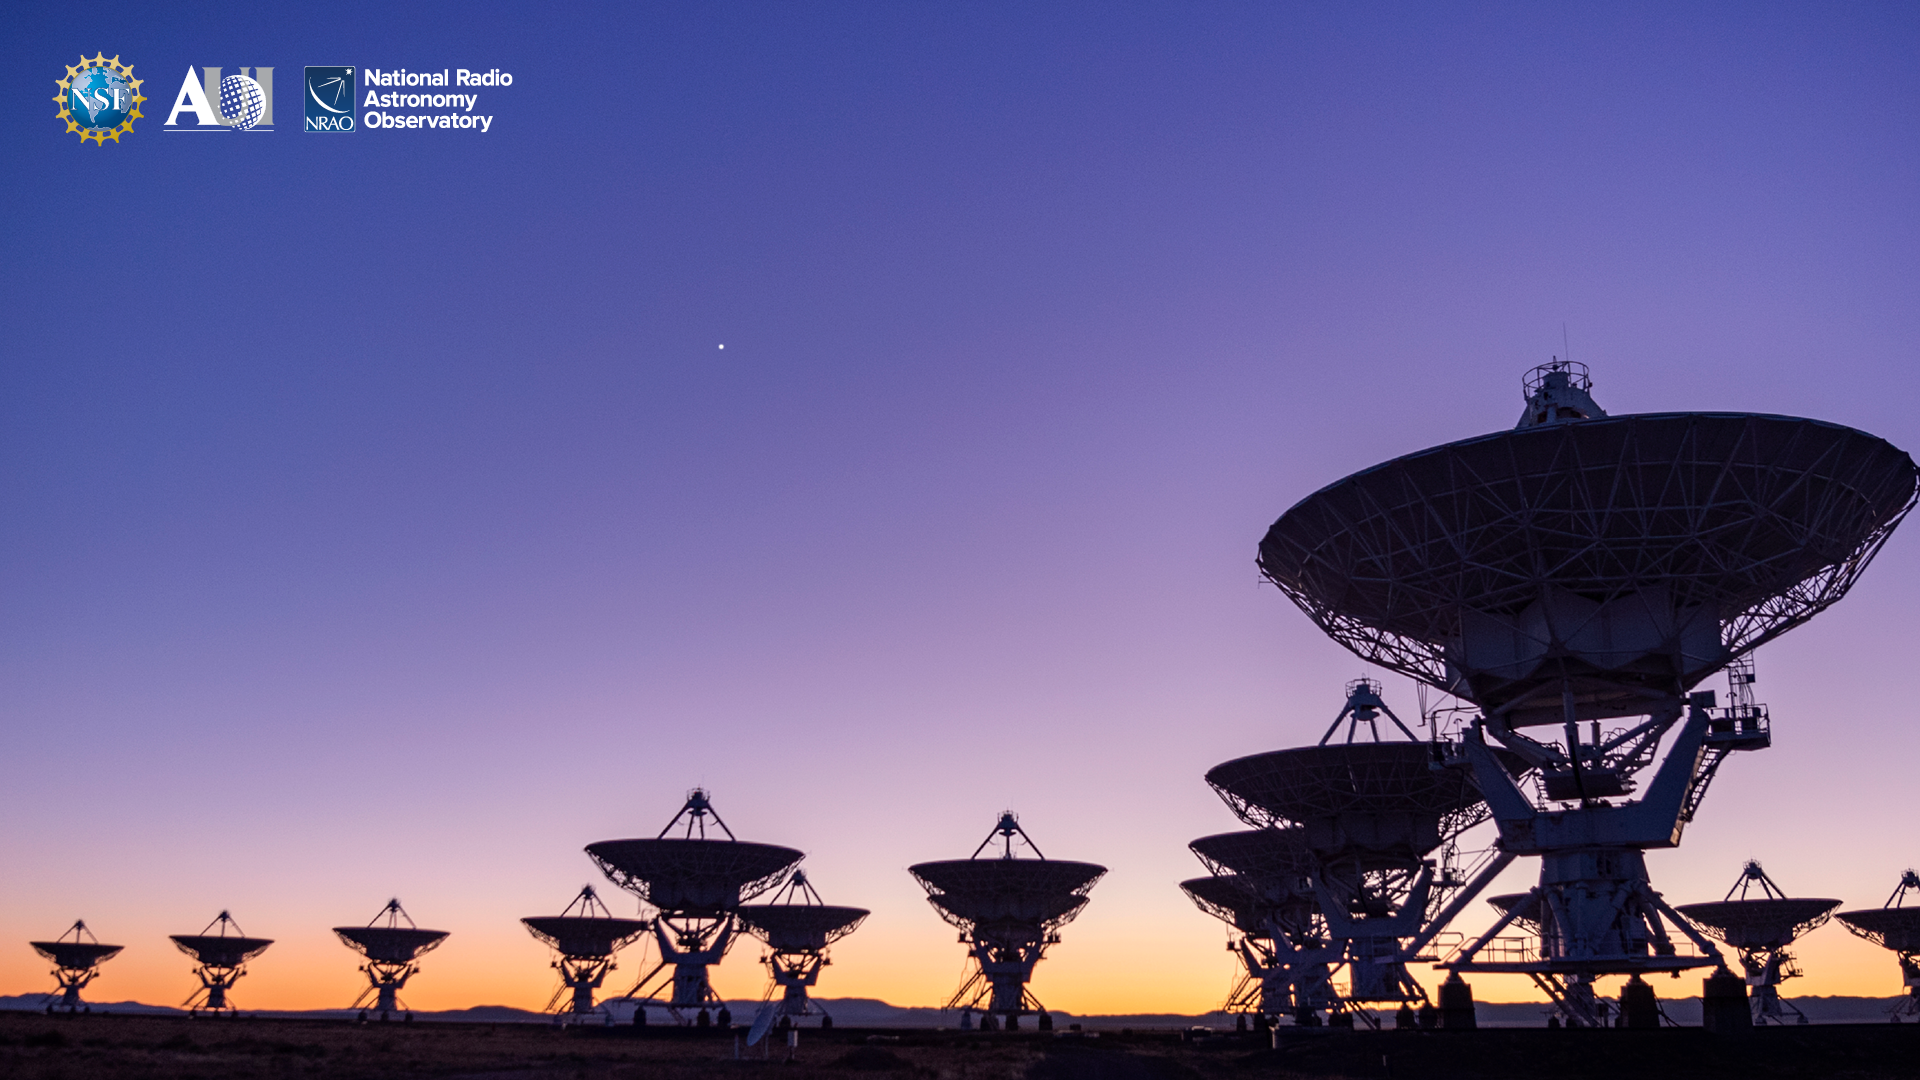

VLA Background 7

Credit: NRAO/AUI/NSF